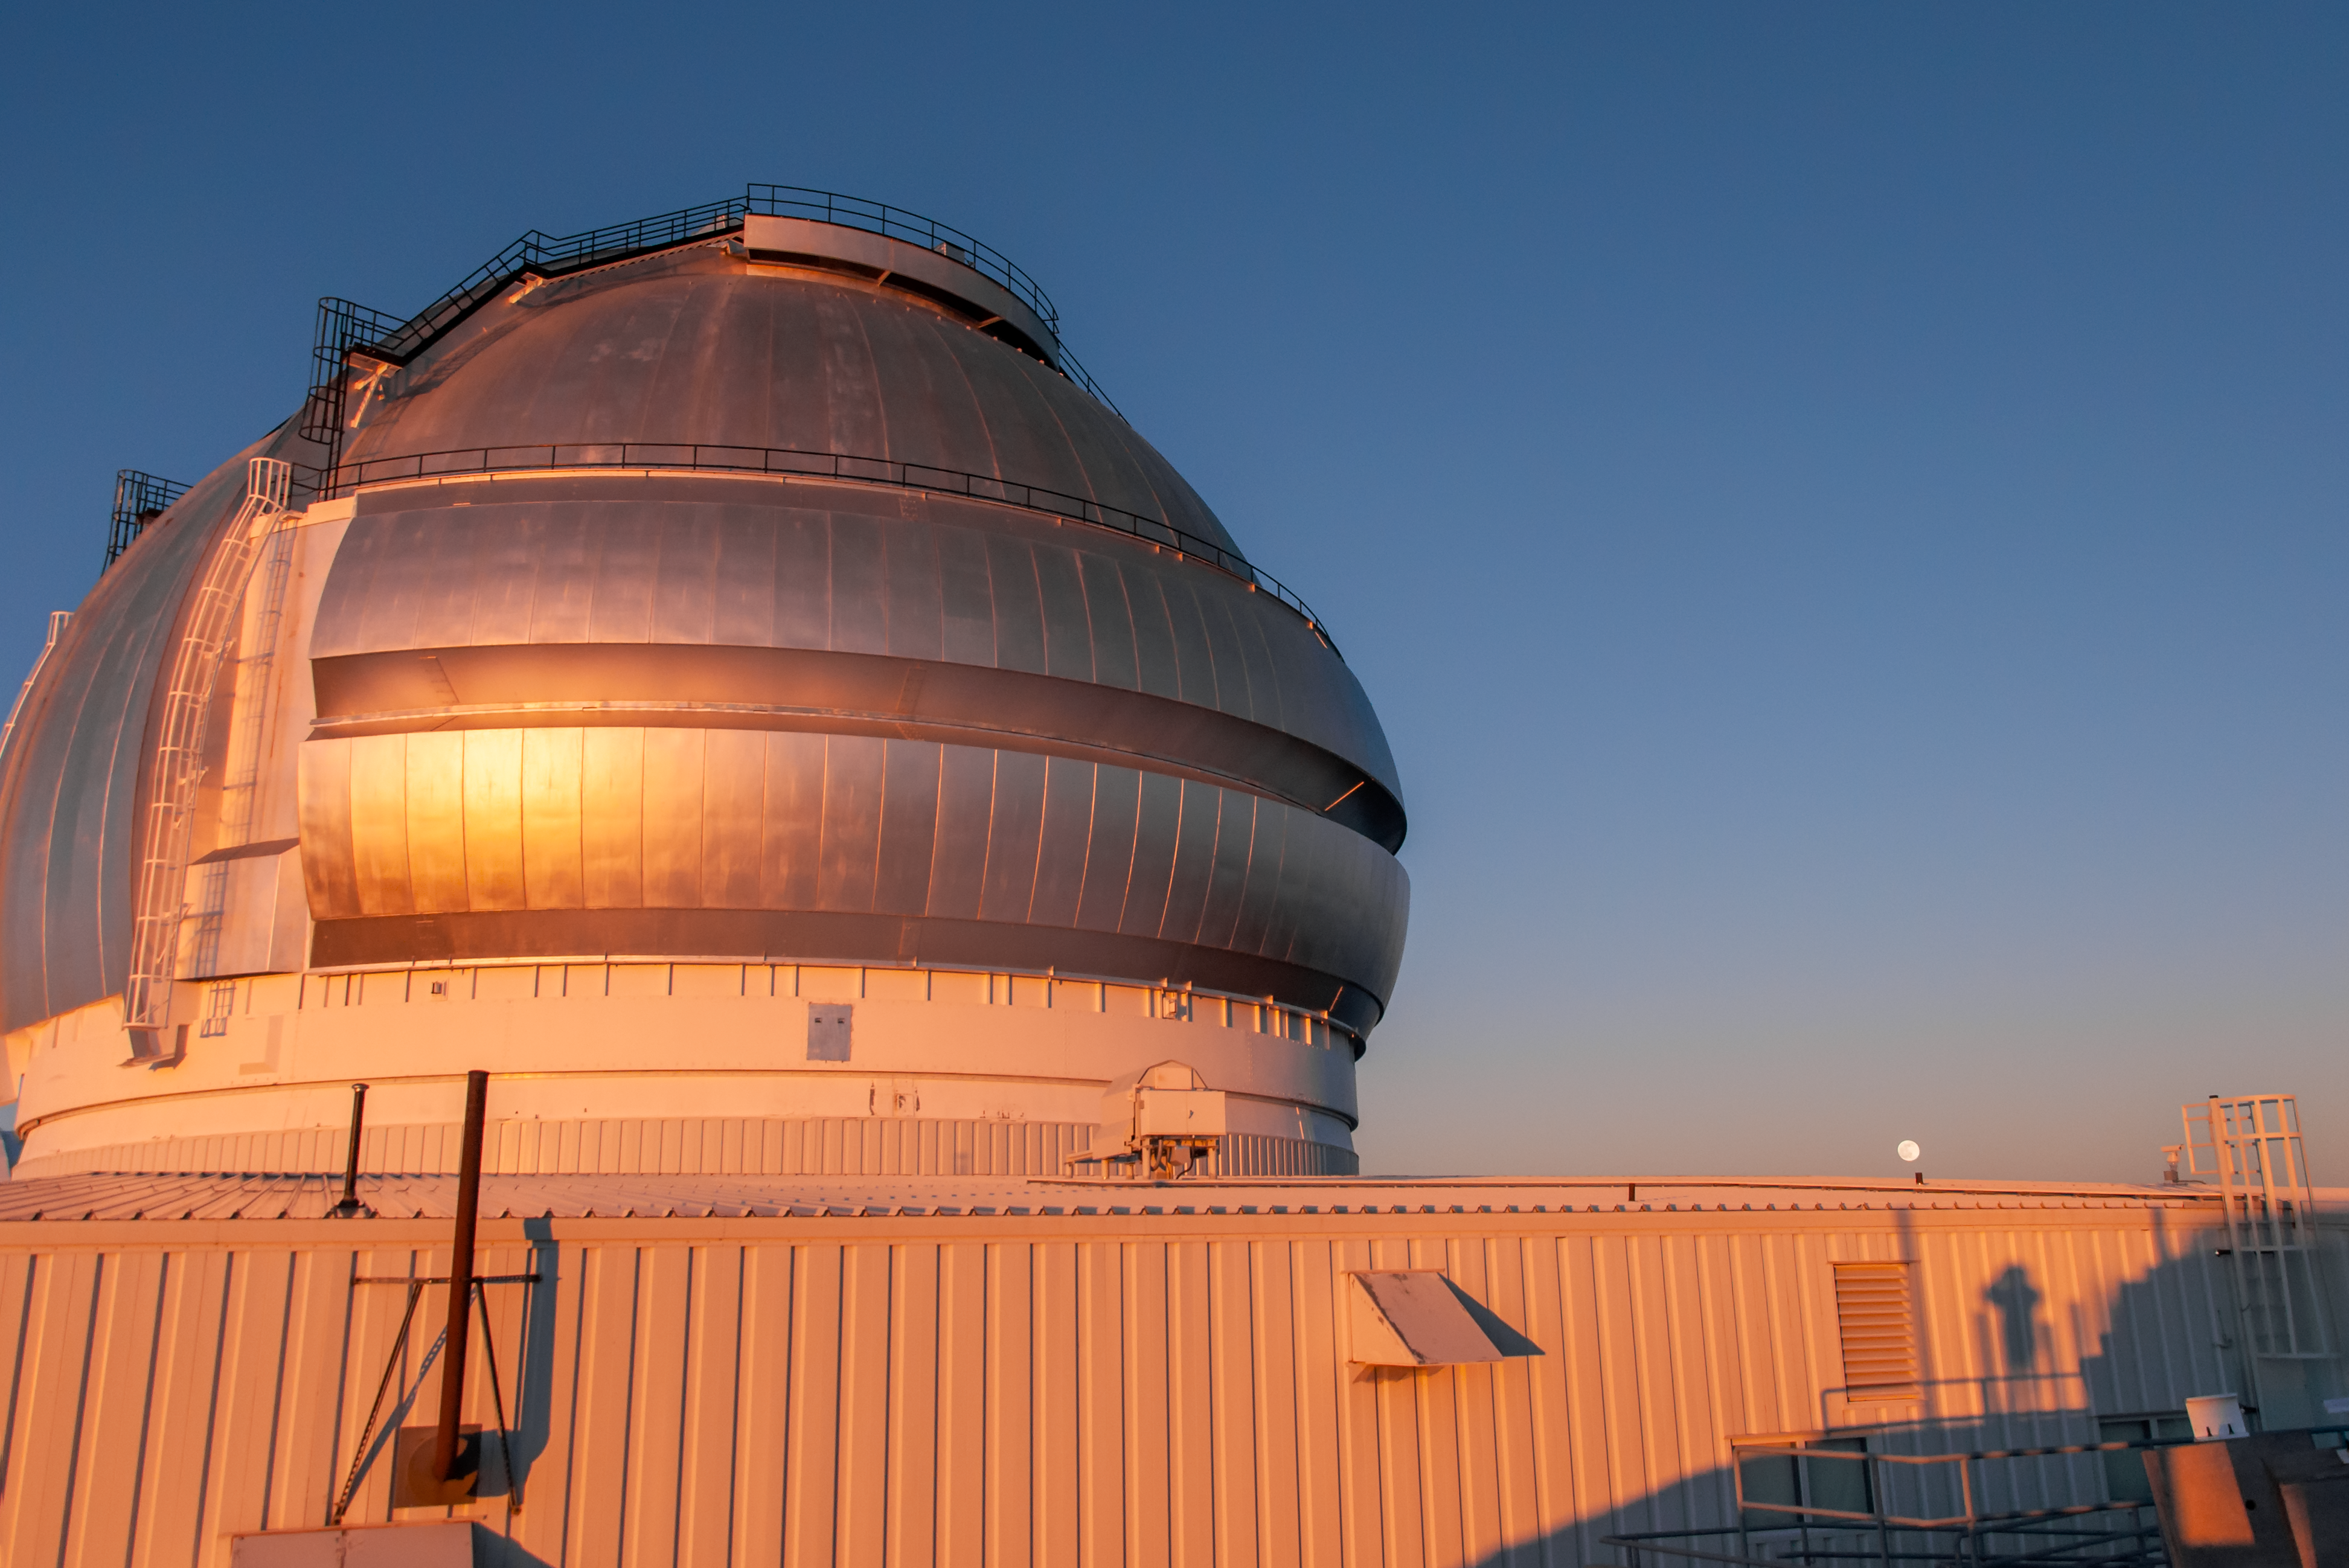

Gemini North at Sunset

The Gemini North 8-meter telescope, part of the International Gemini Observatory, is shown here at sunset.

Credit: international Gemini Observatory/NOIRLab/NSF/AURA/J.Pollard